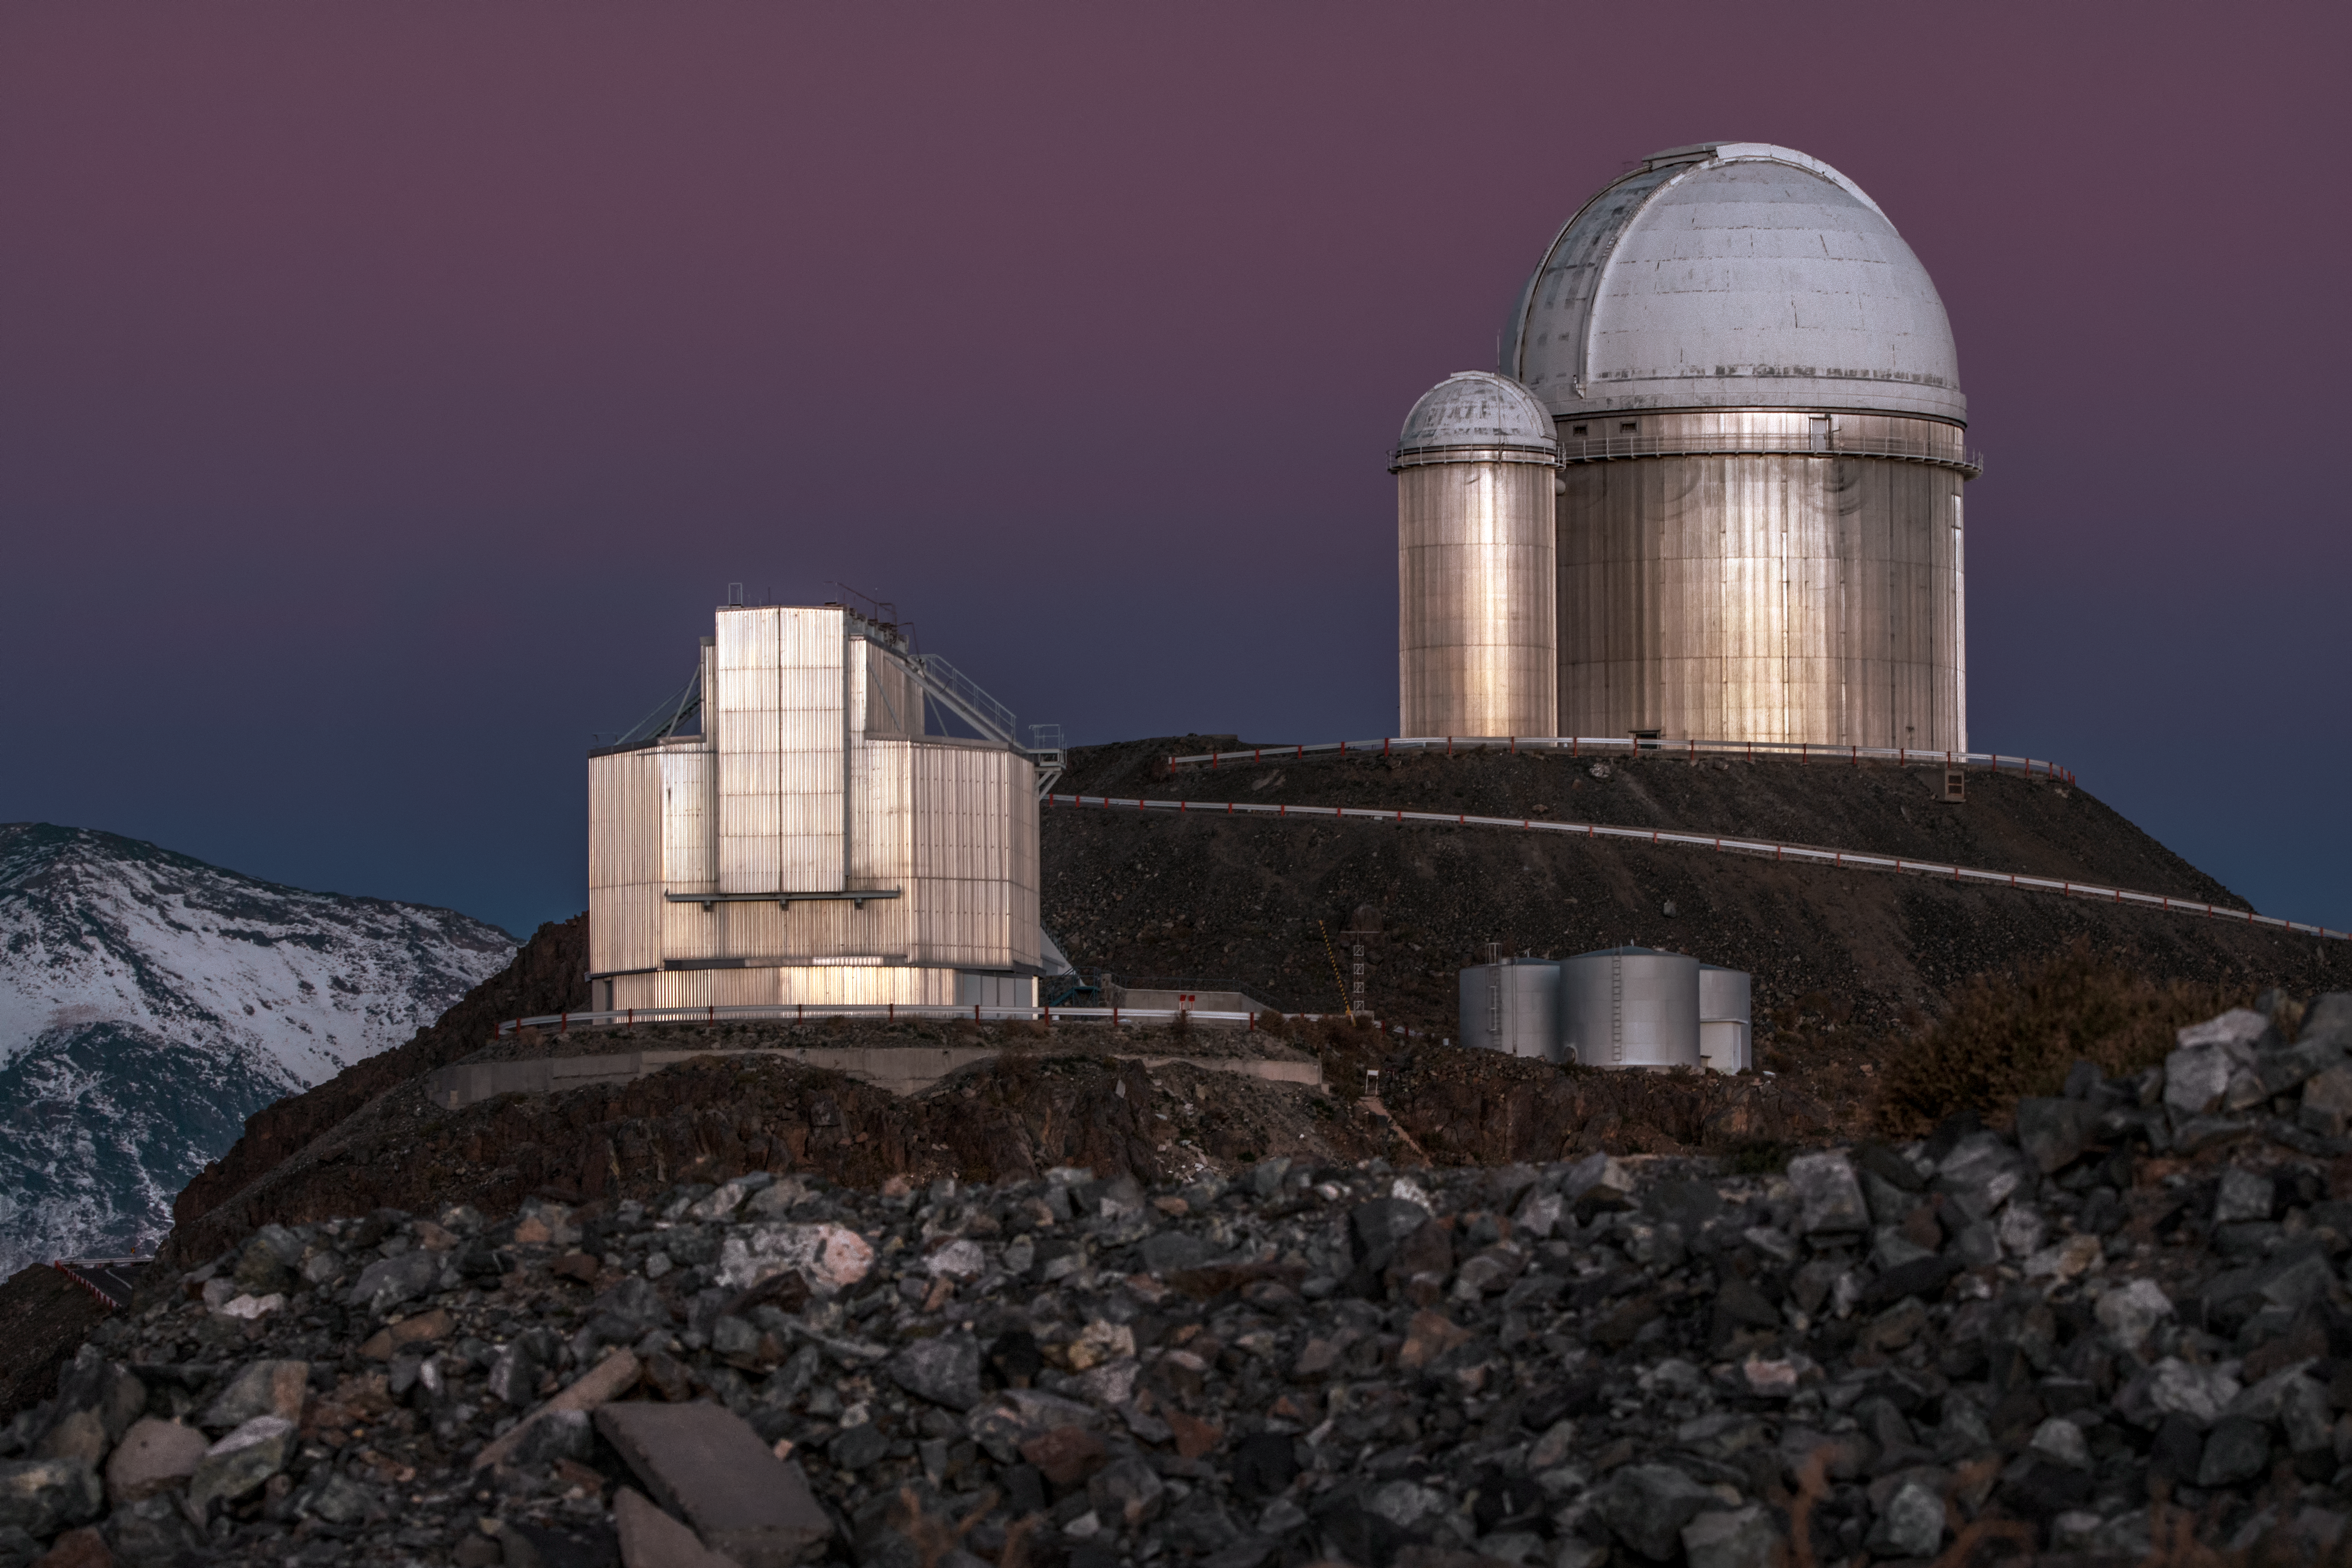

La Silla's pride and joy

ESO's La Silla Observatory, located in northern Chile, is home to many telescopes. Out of the rocky landscape, the Observatory's pride and joy are shown — ESO's New Technology Telescope (NTT) and ESO's 3.6-metre telescope, seen on the highest peak in the image.

Credit: ESO/A. Ghizzi Panizza (www.albertoghizzipanizza.com)